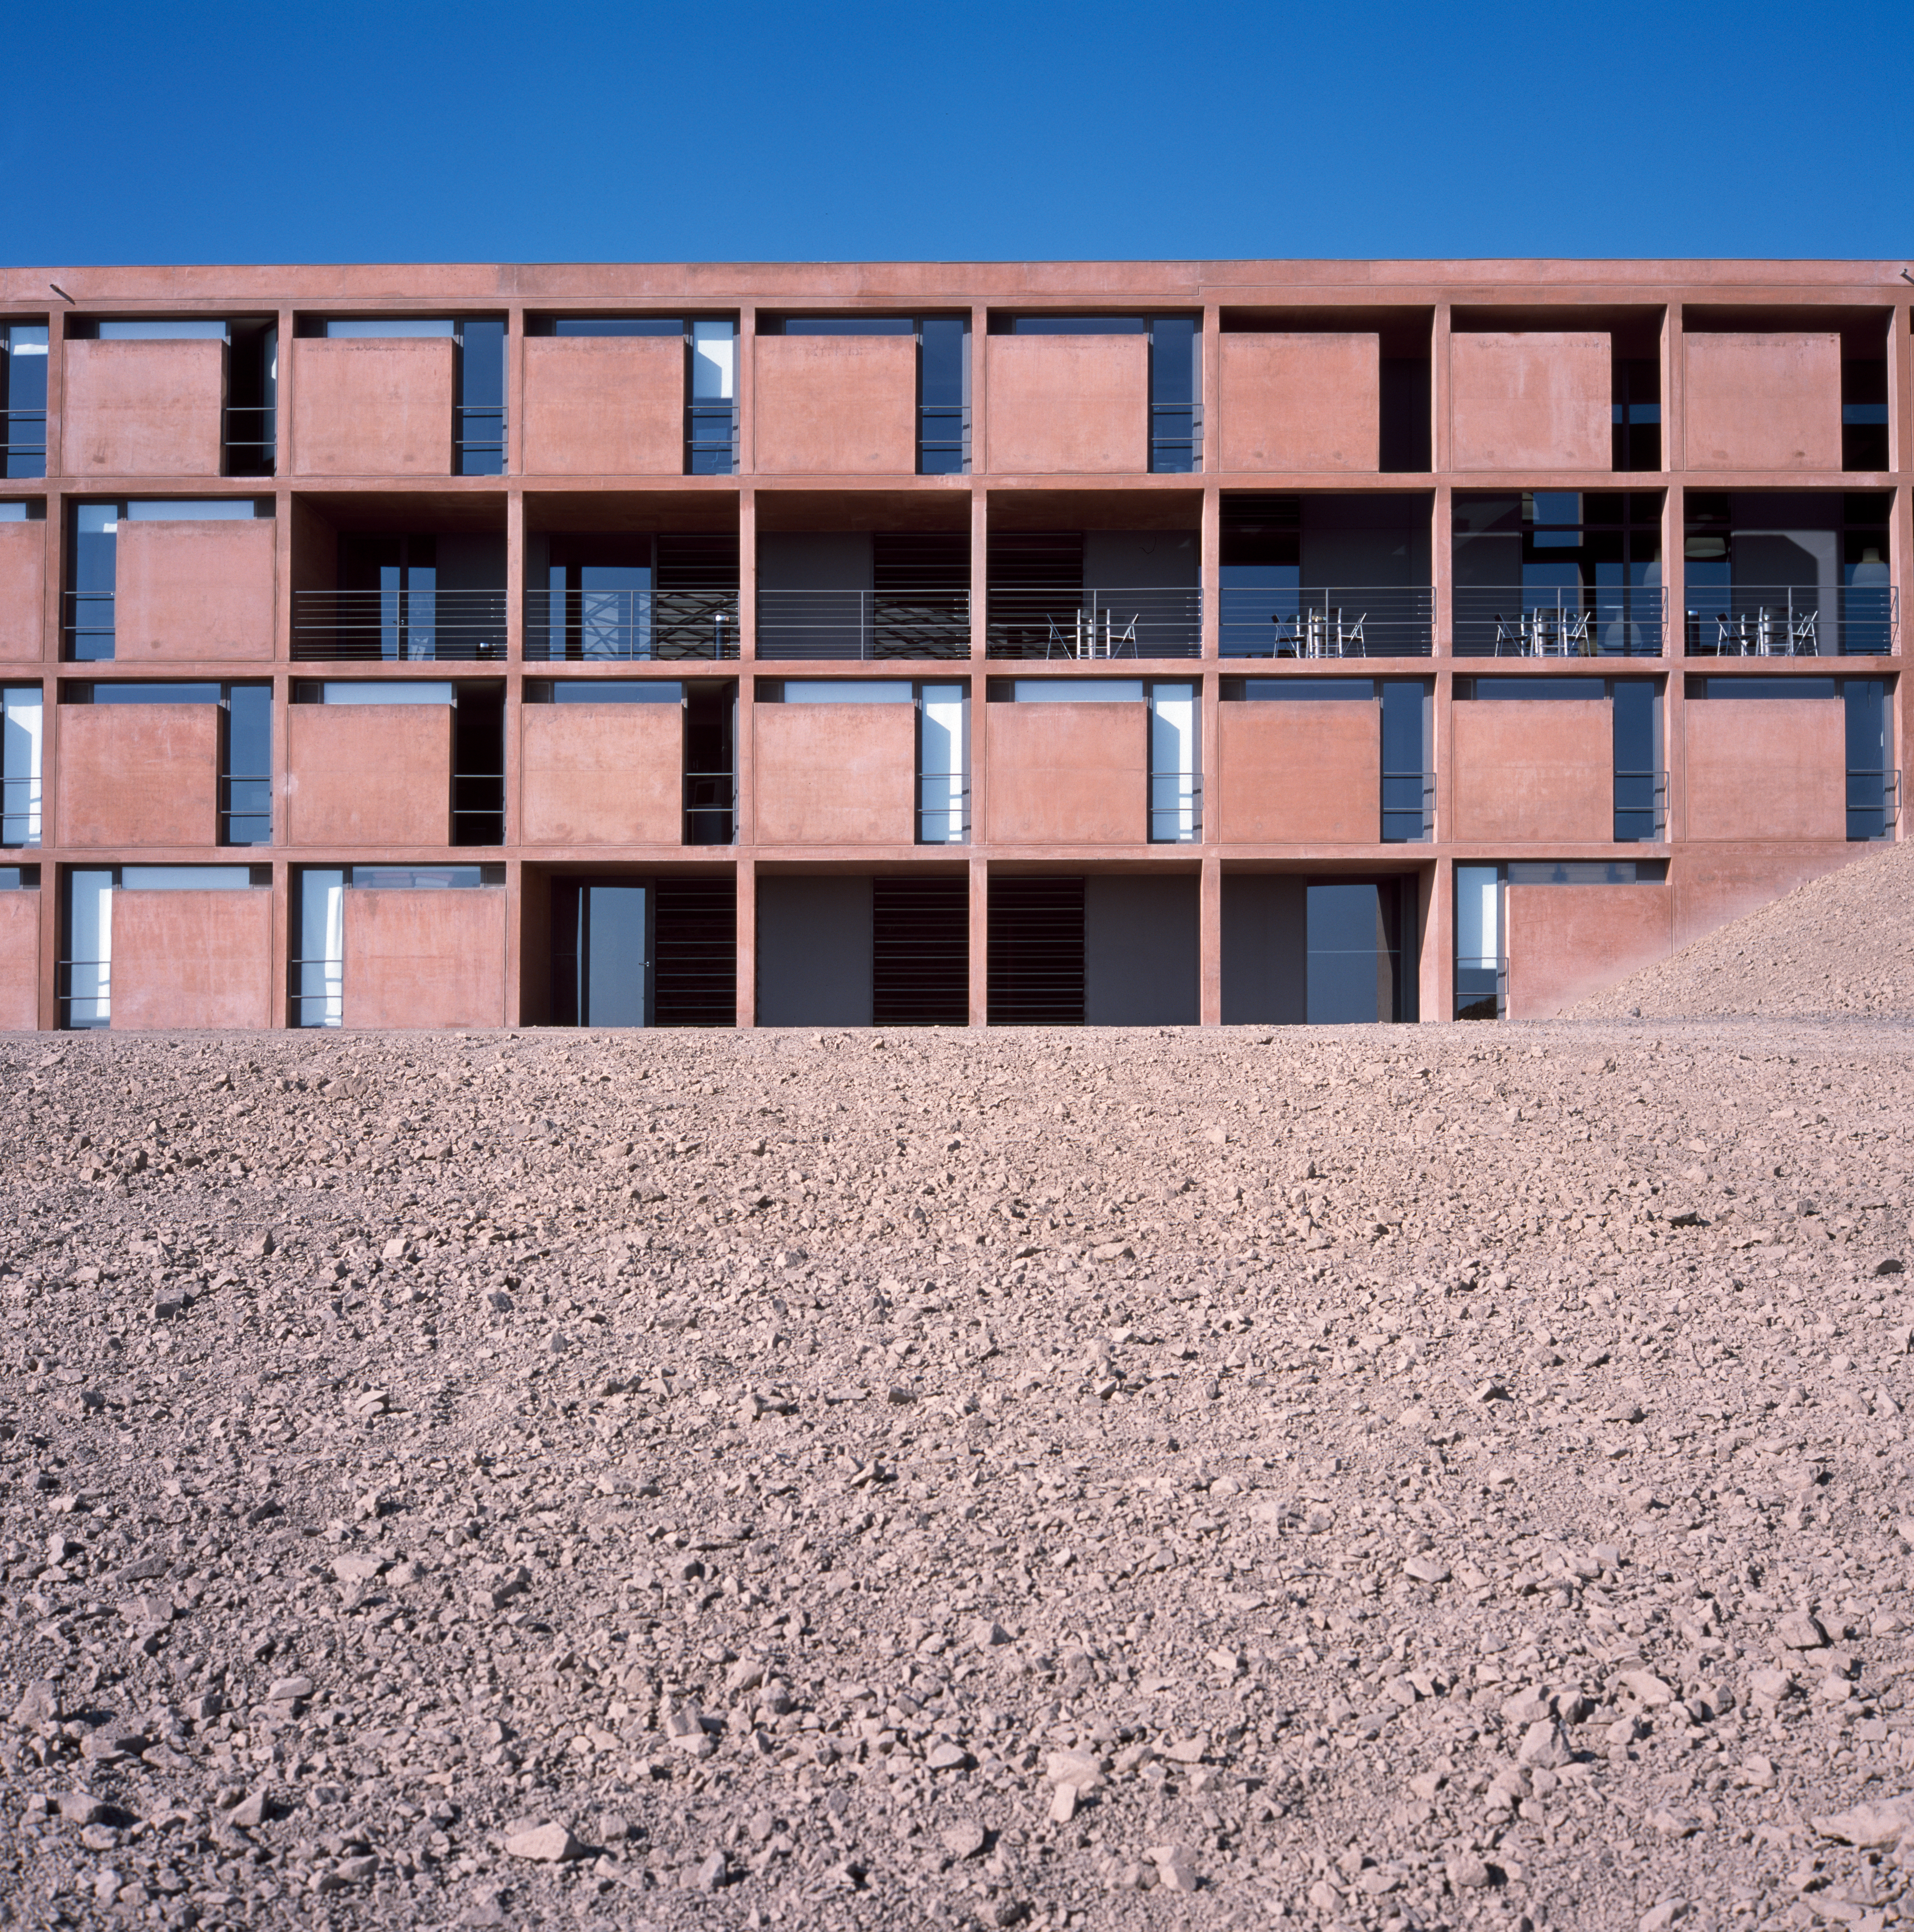

Paranal Residencia

View of the Paranal Residencia, in the Chilean Atacama Desert in March 2002.

Credit: ESO